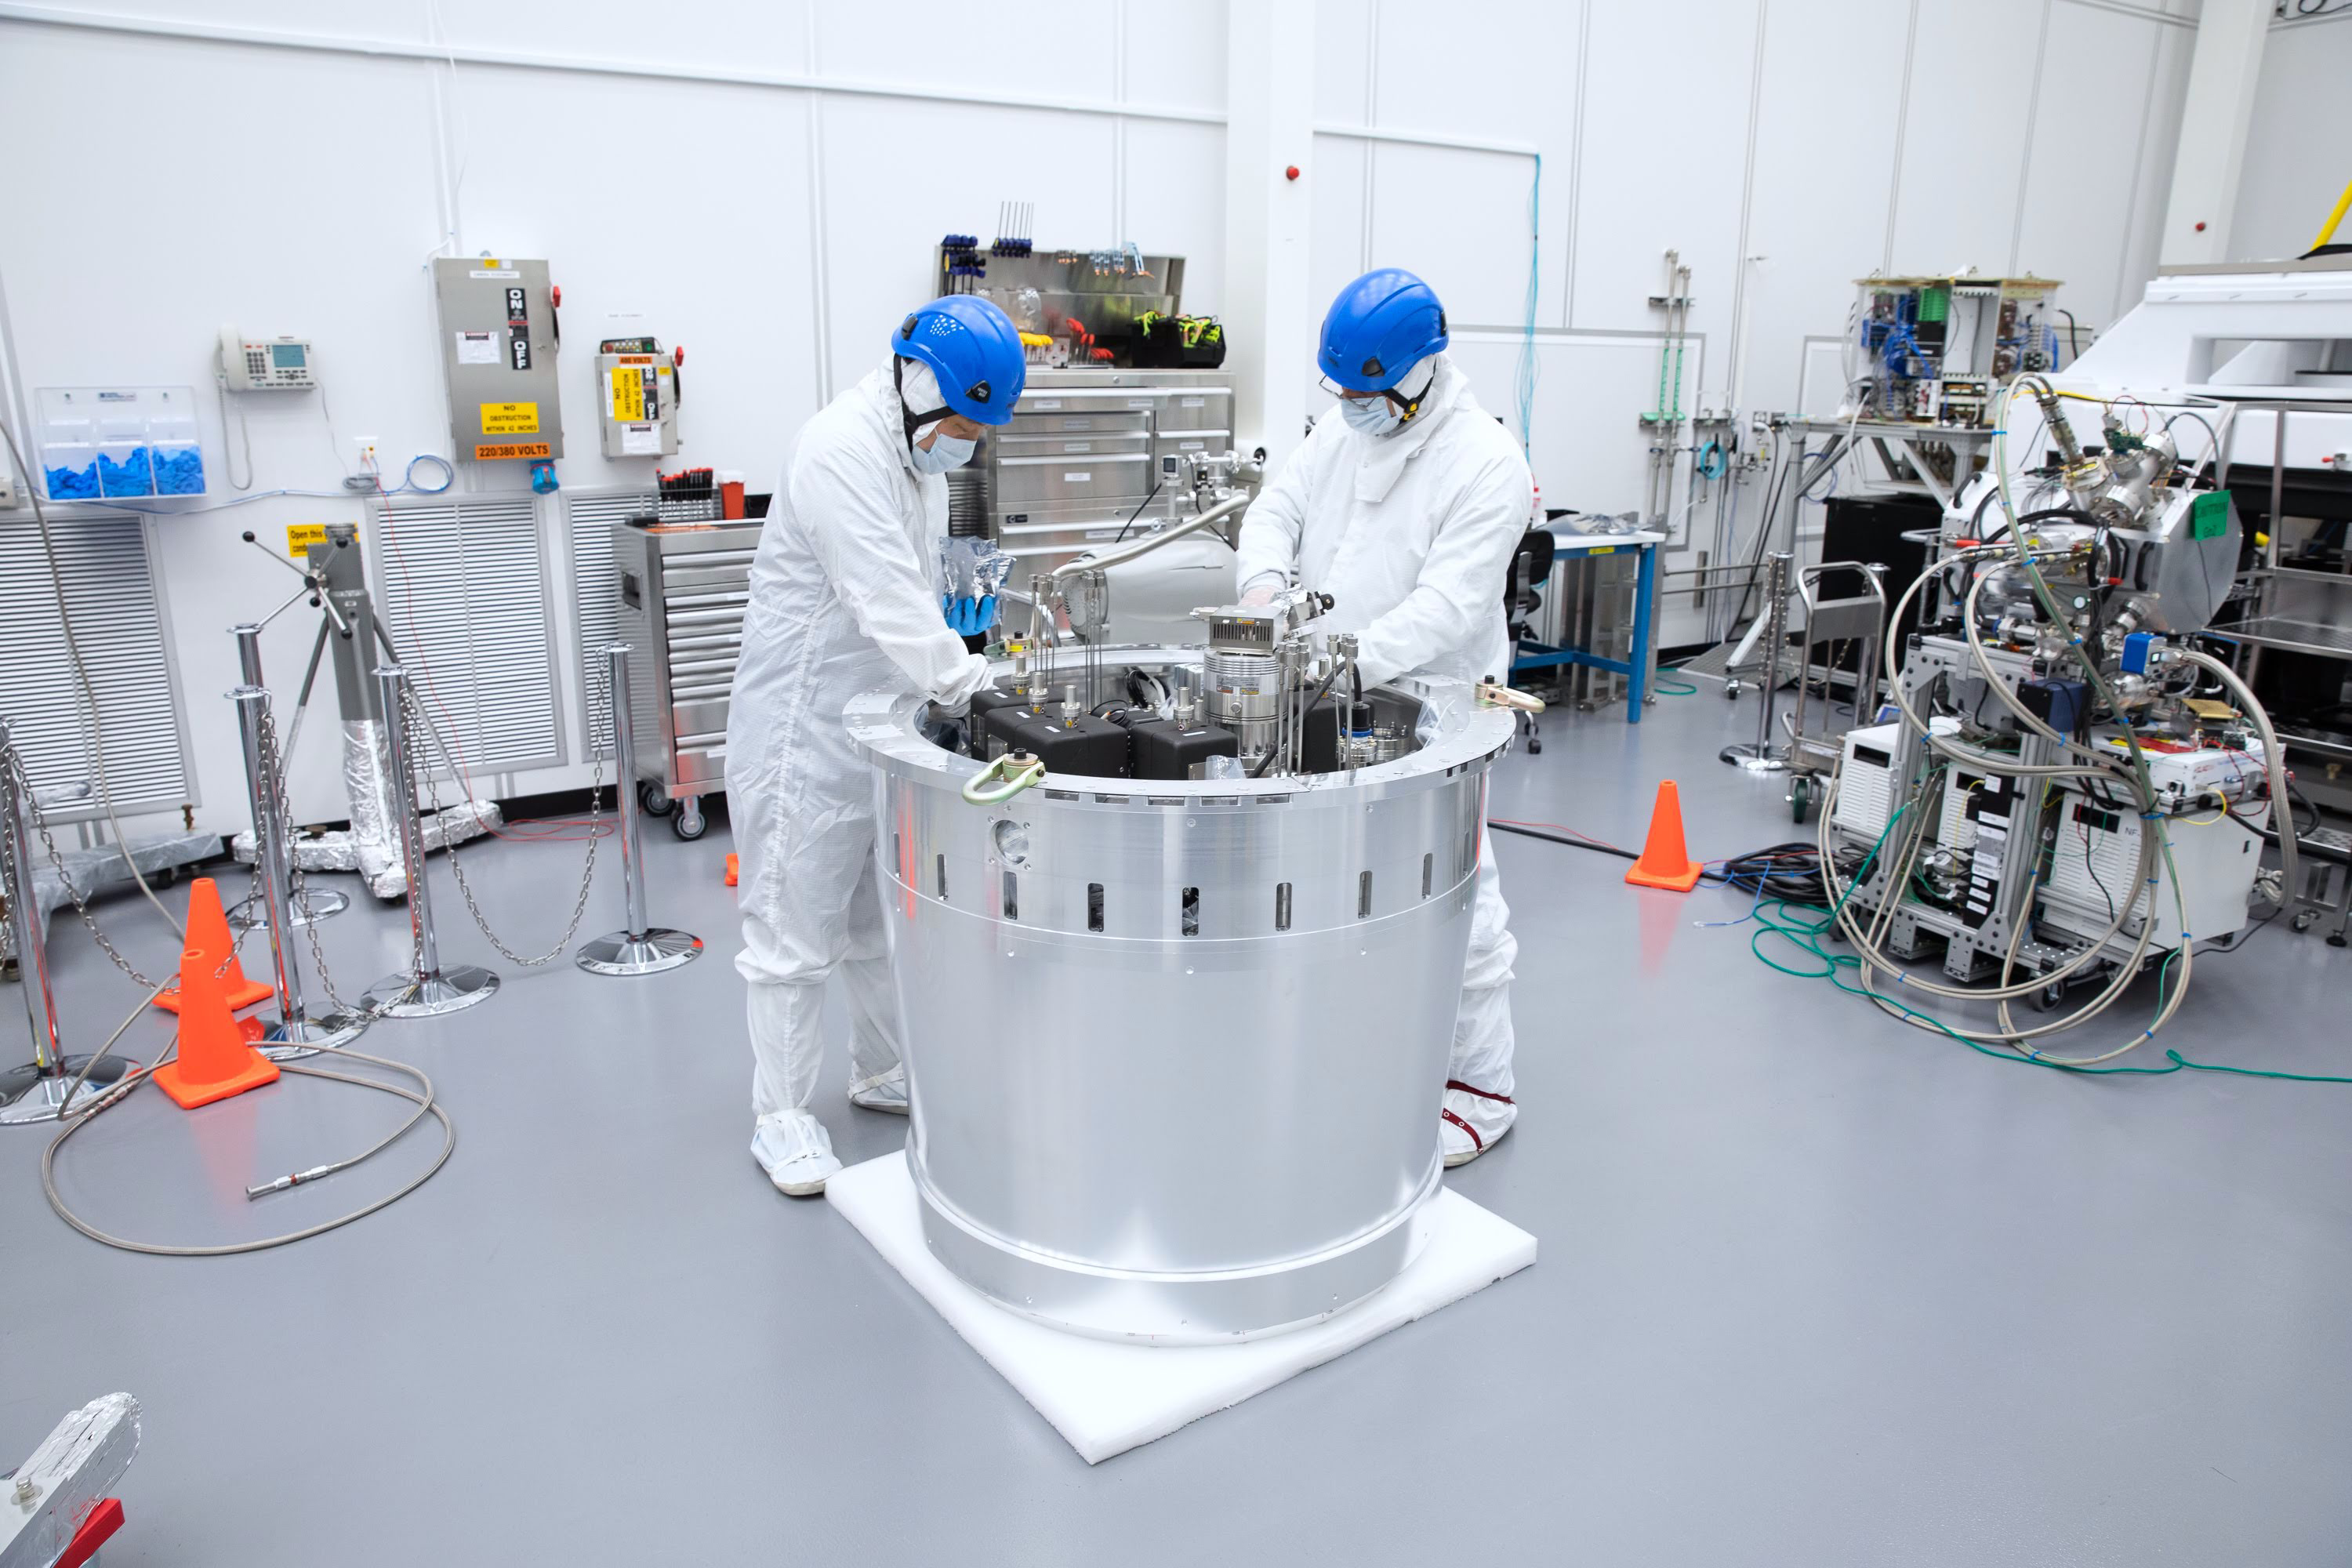

One Cool Camera: LSST’s Cryostat Assembly Completed

The cryostat assembly was built in a different clean room at SLAC and then delivered to the integration team. Here, the cryostat assembly is unwrapped and inspected after transportation.

Credit: Andy Freeberg/SLAC National Accelerator Laboratory Learn more: lsst.slac.stanford.edu